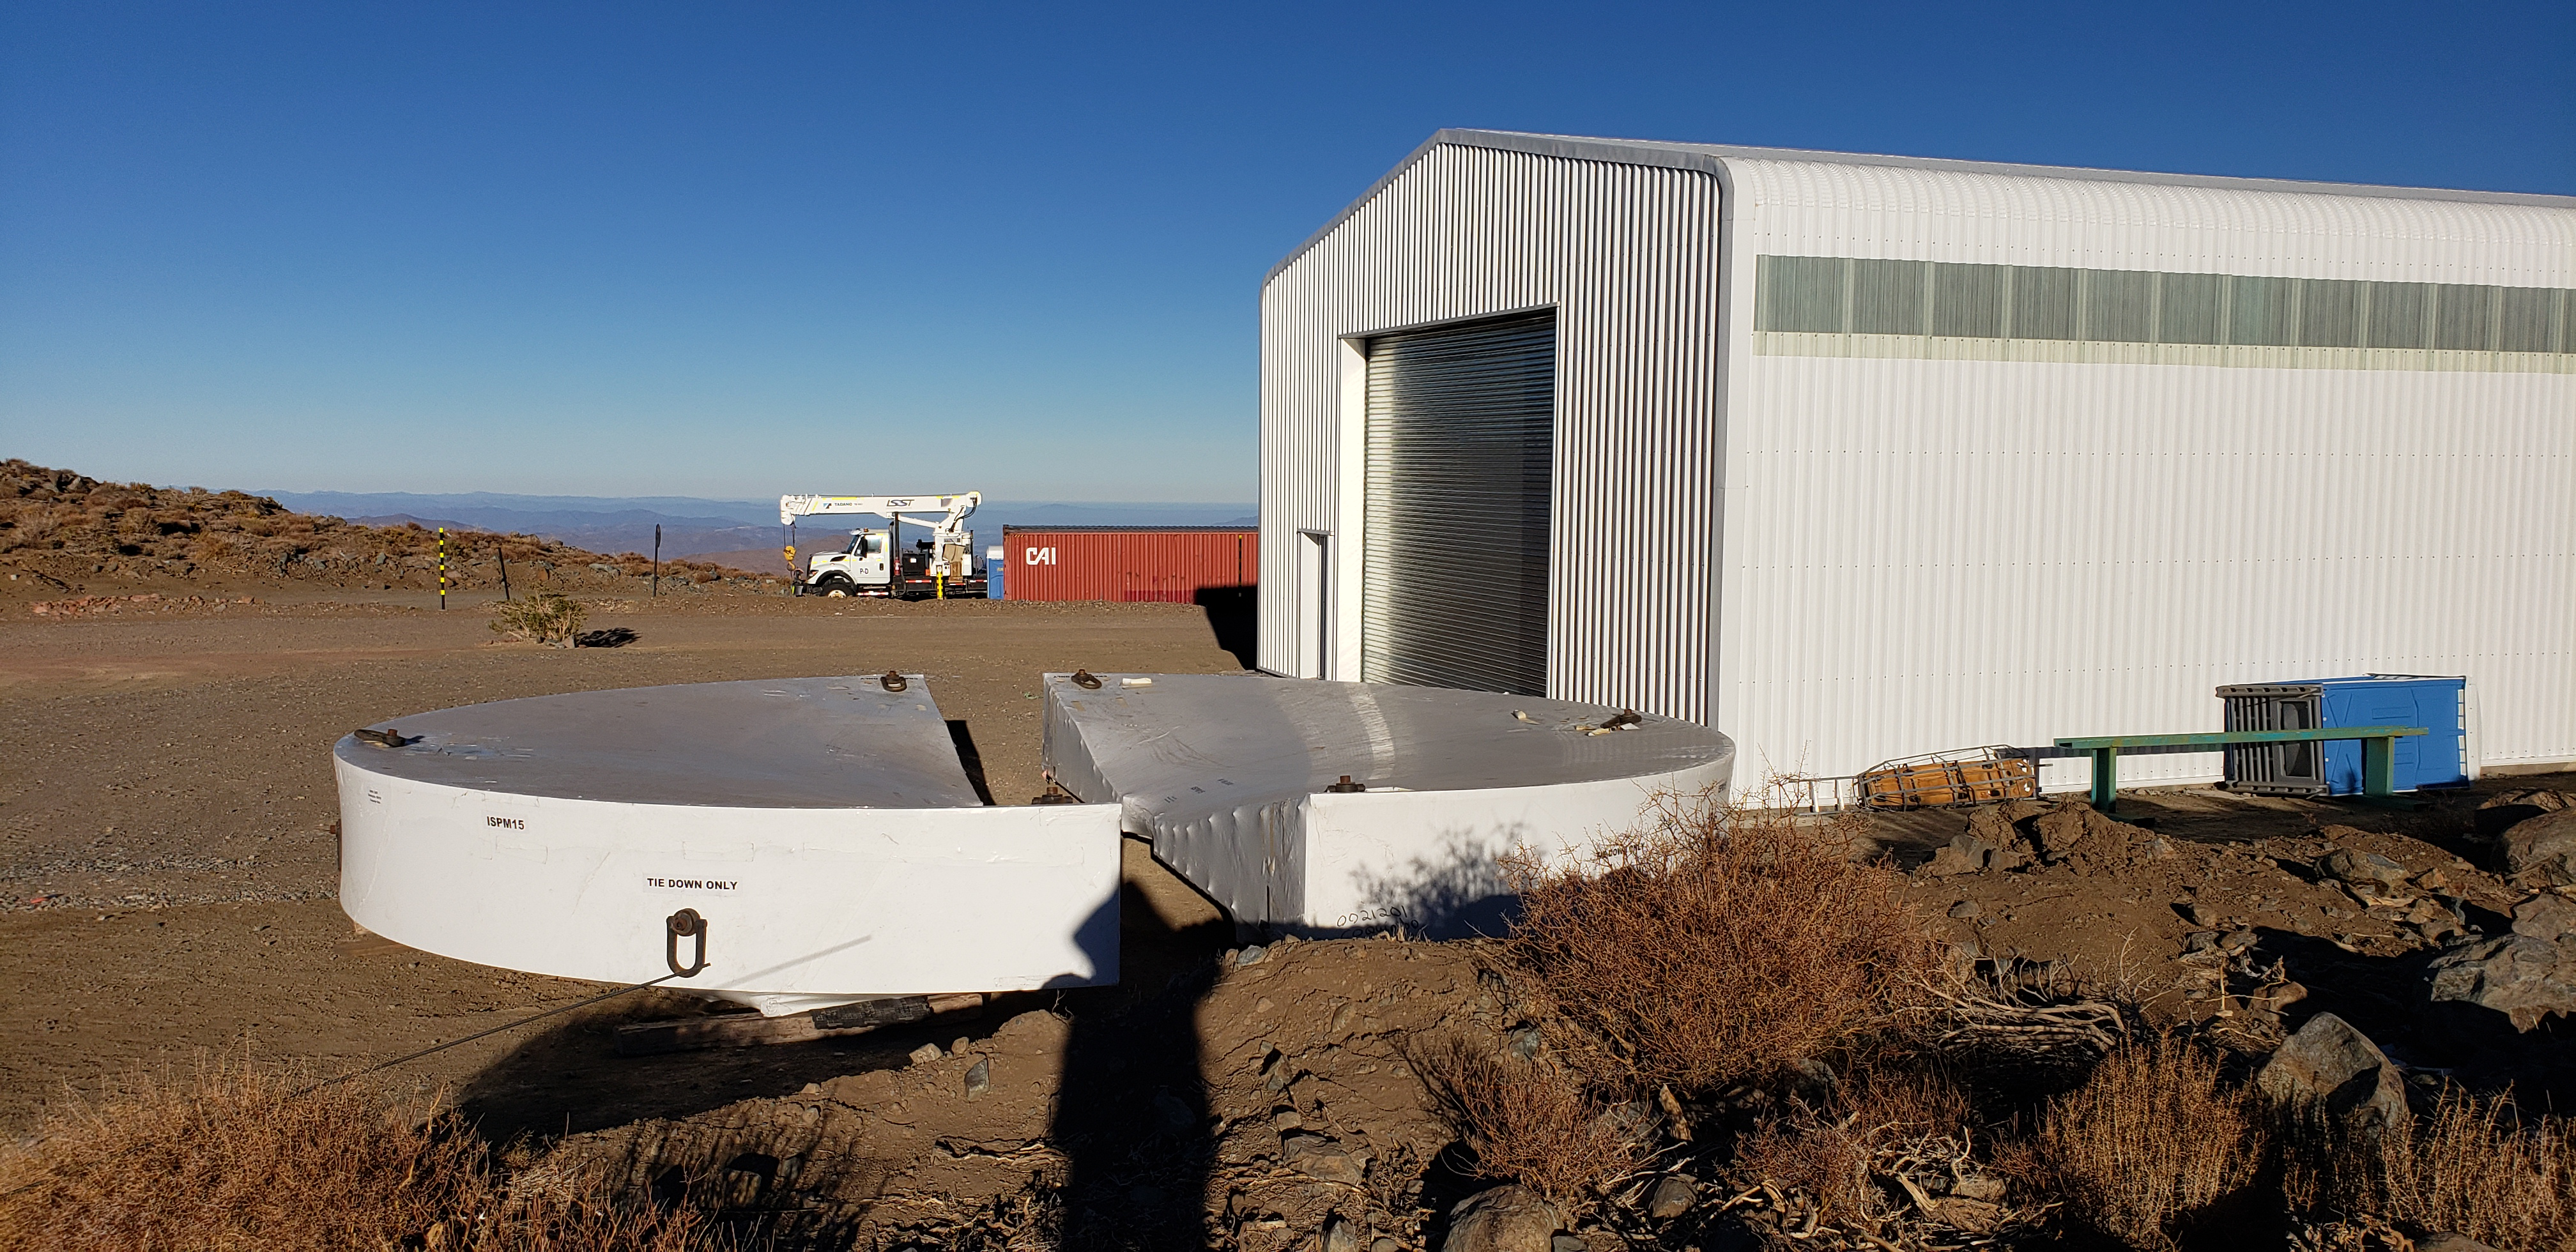

M1M3 Cell and Mirror Surrogate arrive at Cerro Pachón

The Primary/Tertiary (M1M3) mirror surrogate and the M1M3 cell have arrived safely on the summit of Cerro Pachón. Both pieces of equipment arrived in Coquimbo by ship, on the BBC Newcastle, in late June. The mirror surrogate was transported first, and was unloaded at the LSST summit site on July 3rd. The M1M3 cell followed, arriving at the site on July 11th.

Credit: Rubin Observatory/NSF/AURA